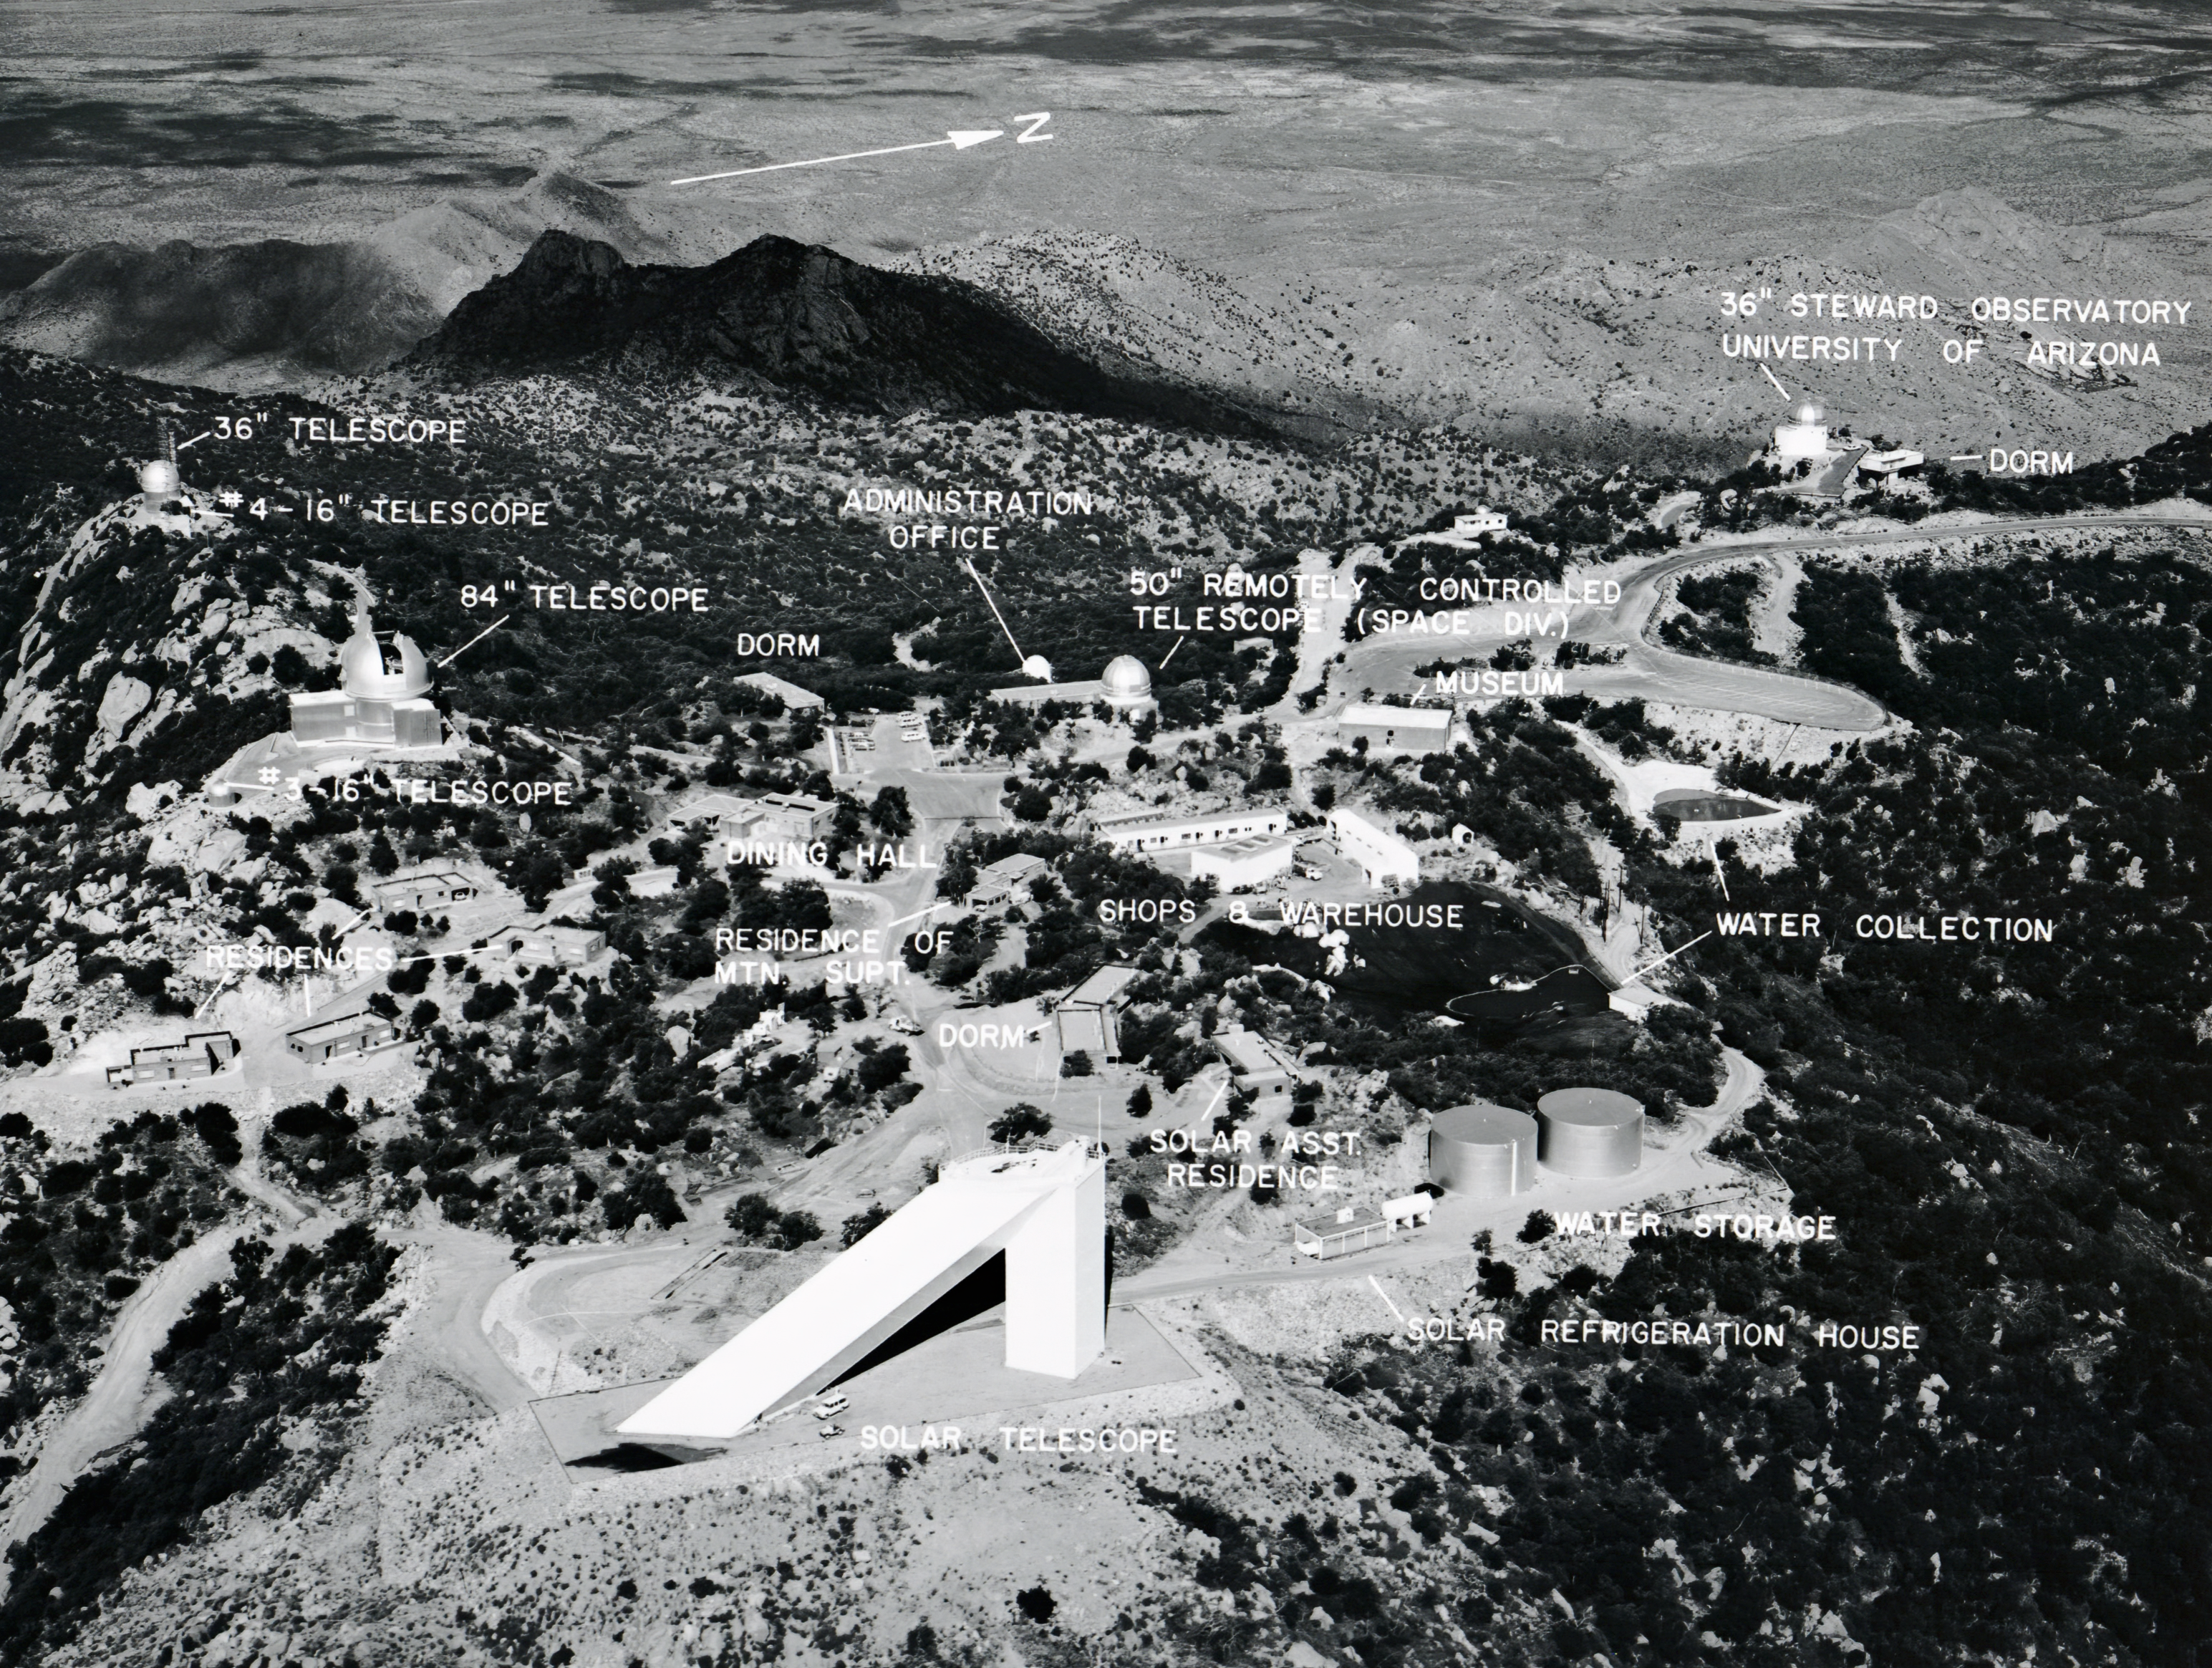

Old School Kitt Peak National Observatory

A vintage photo of the Kitt Peak National Observatory with labels.

Credit: NOIRLab/AURA/NSF